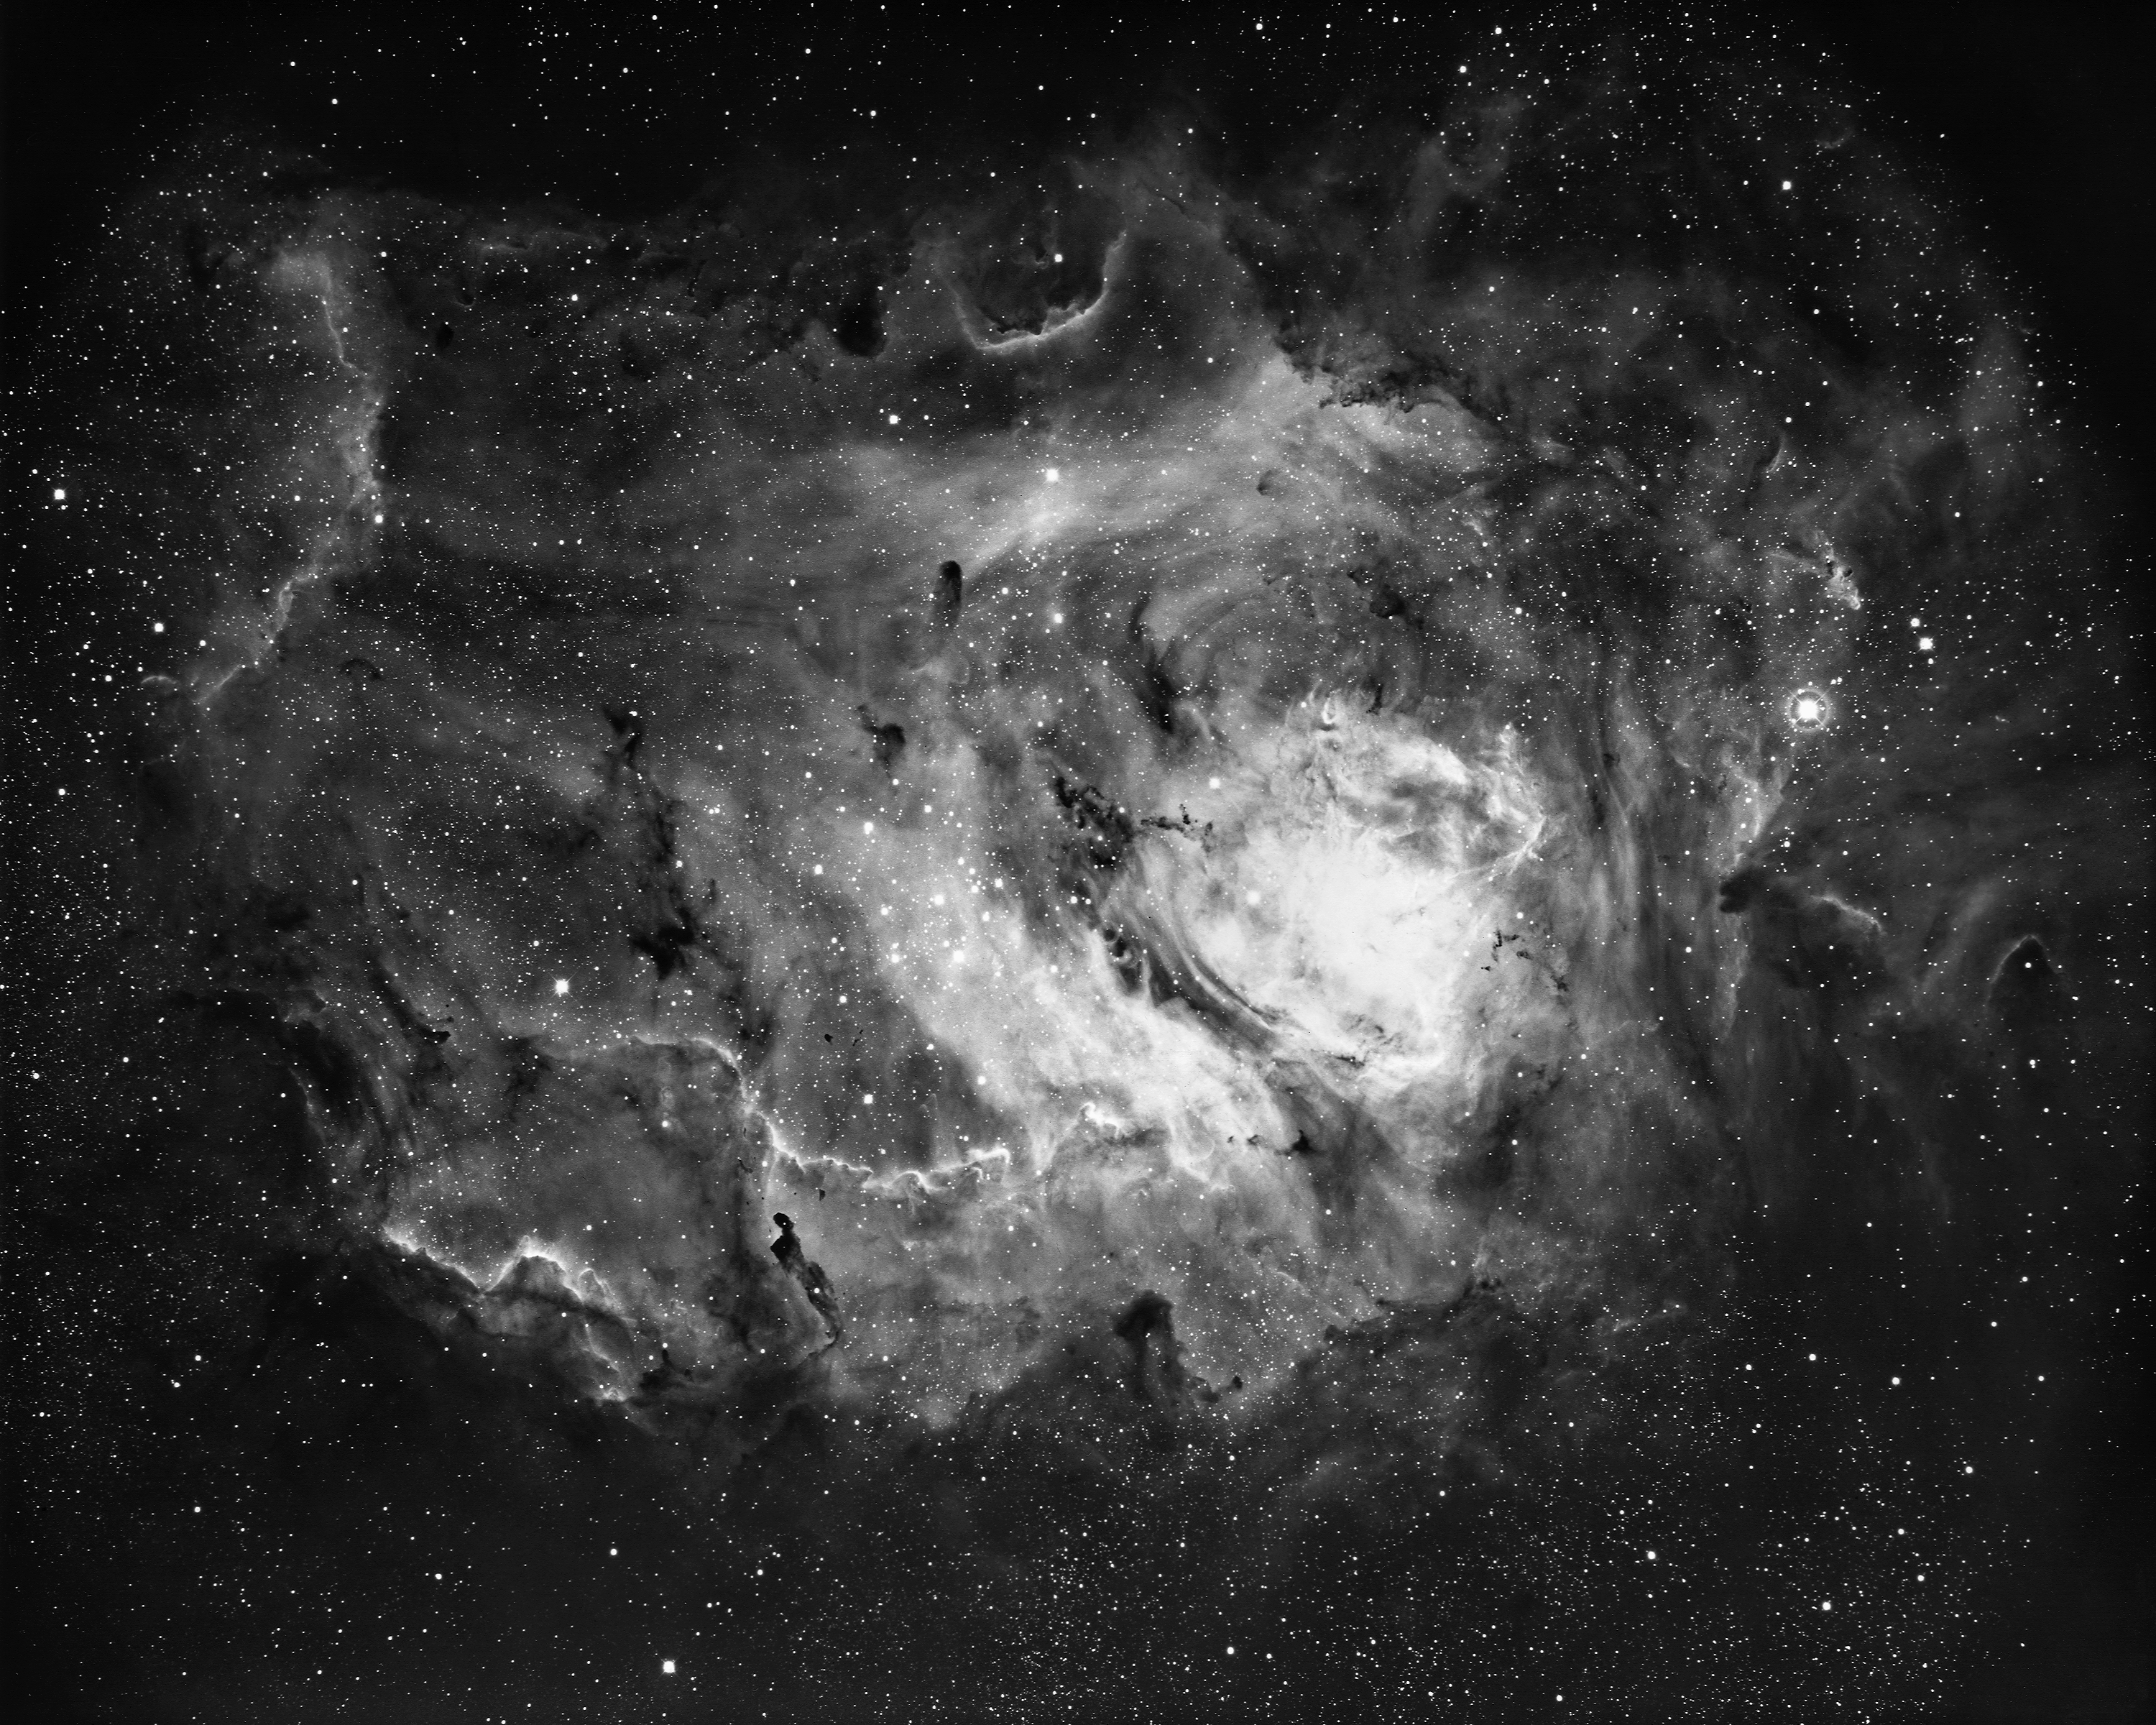

The Lagoon Nebula, M8 (NGC 6523)

The Lagoon Nebula, Messier object 8 (M8) or NGC 6523, in the constellation of Sagittarius, as seen by the Kitt Peak 4-meter Mayall telescope in 1973. North is at the top. The lagoon nebula glows with the red light of hydrogen (H alpha) excited by the radiation of very hot stars buried within its center. Deep within the cloud, dark filaments of obscuring matter emit strong infrared radiation. Several peculiar variable stars in the nebula occasionally flare up, increasing in brightness to some 25 times their normal luminosity. The nebula is about 6500 light-years away and about 60 light-years across.

Credit: NOIRLab/NSF/AURA